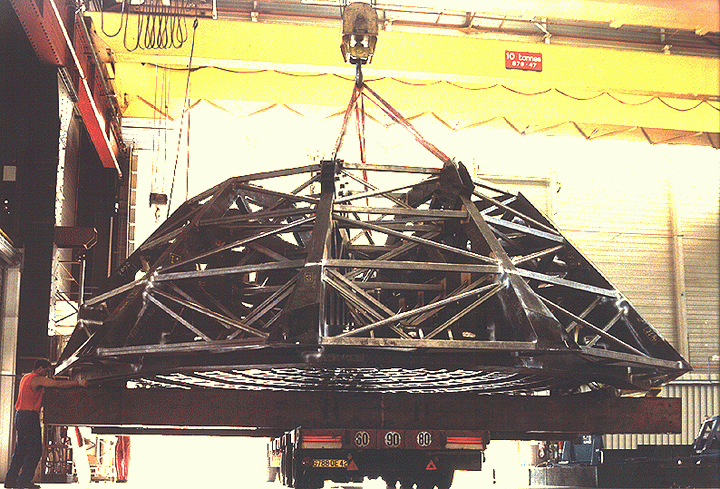

VLT M1 cell

The image shows the first of the VLT M1 Cell structures being turned at the factory. This event took place on 16 July 1996 and was necessary for fabrication purposes.

Credit: ESO